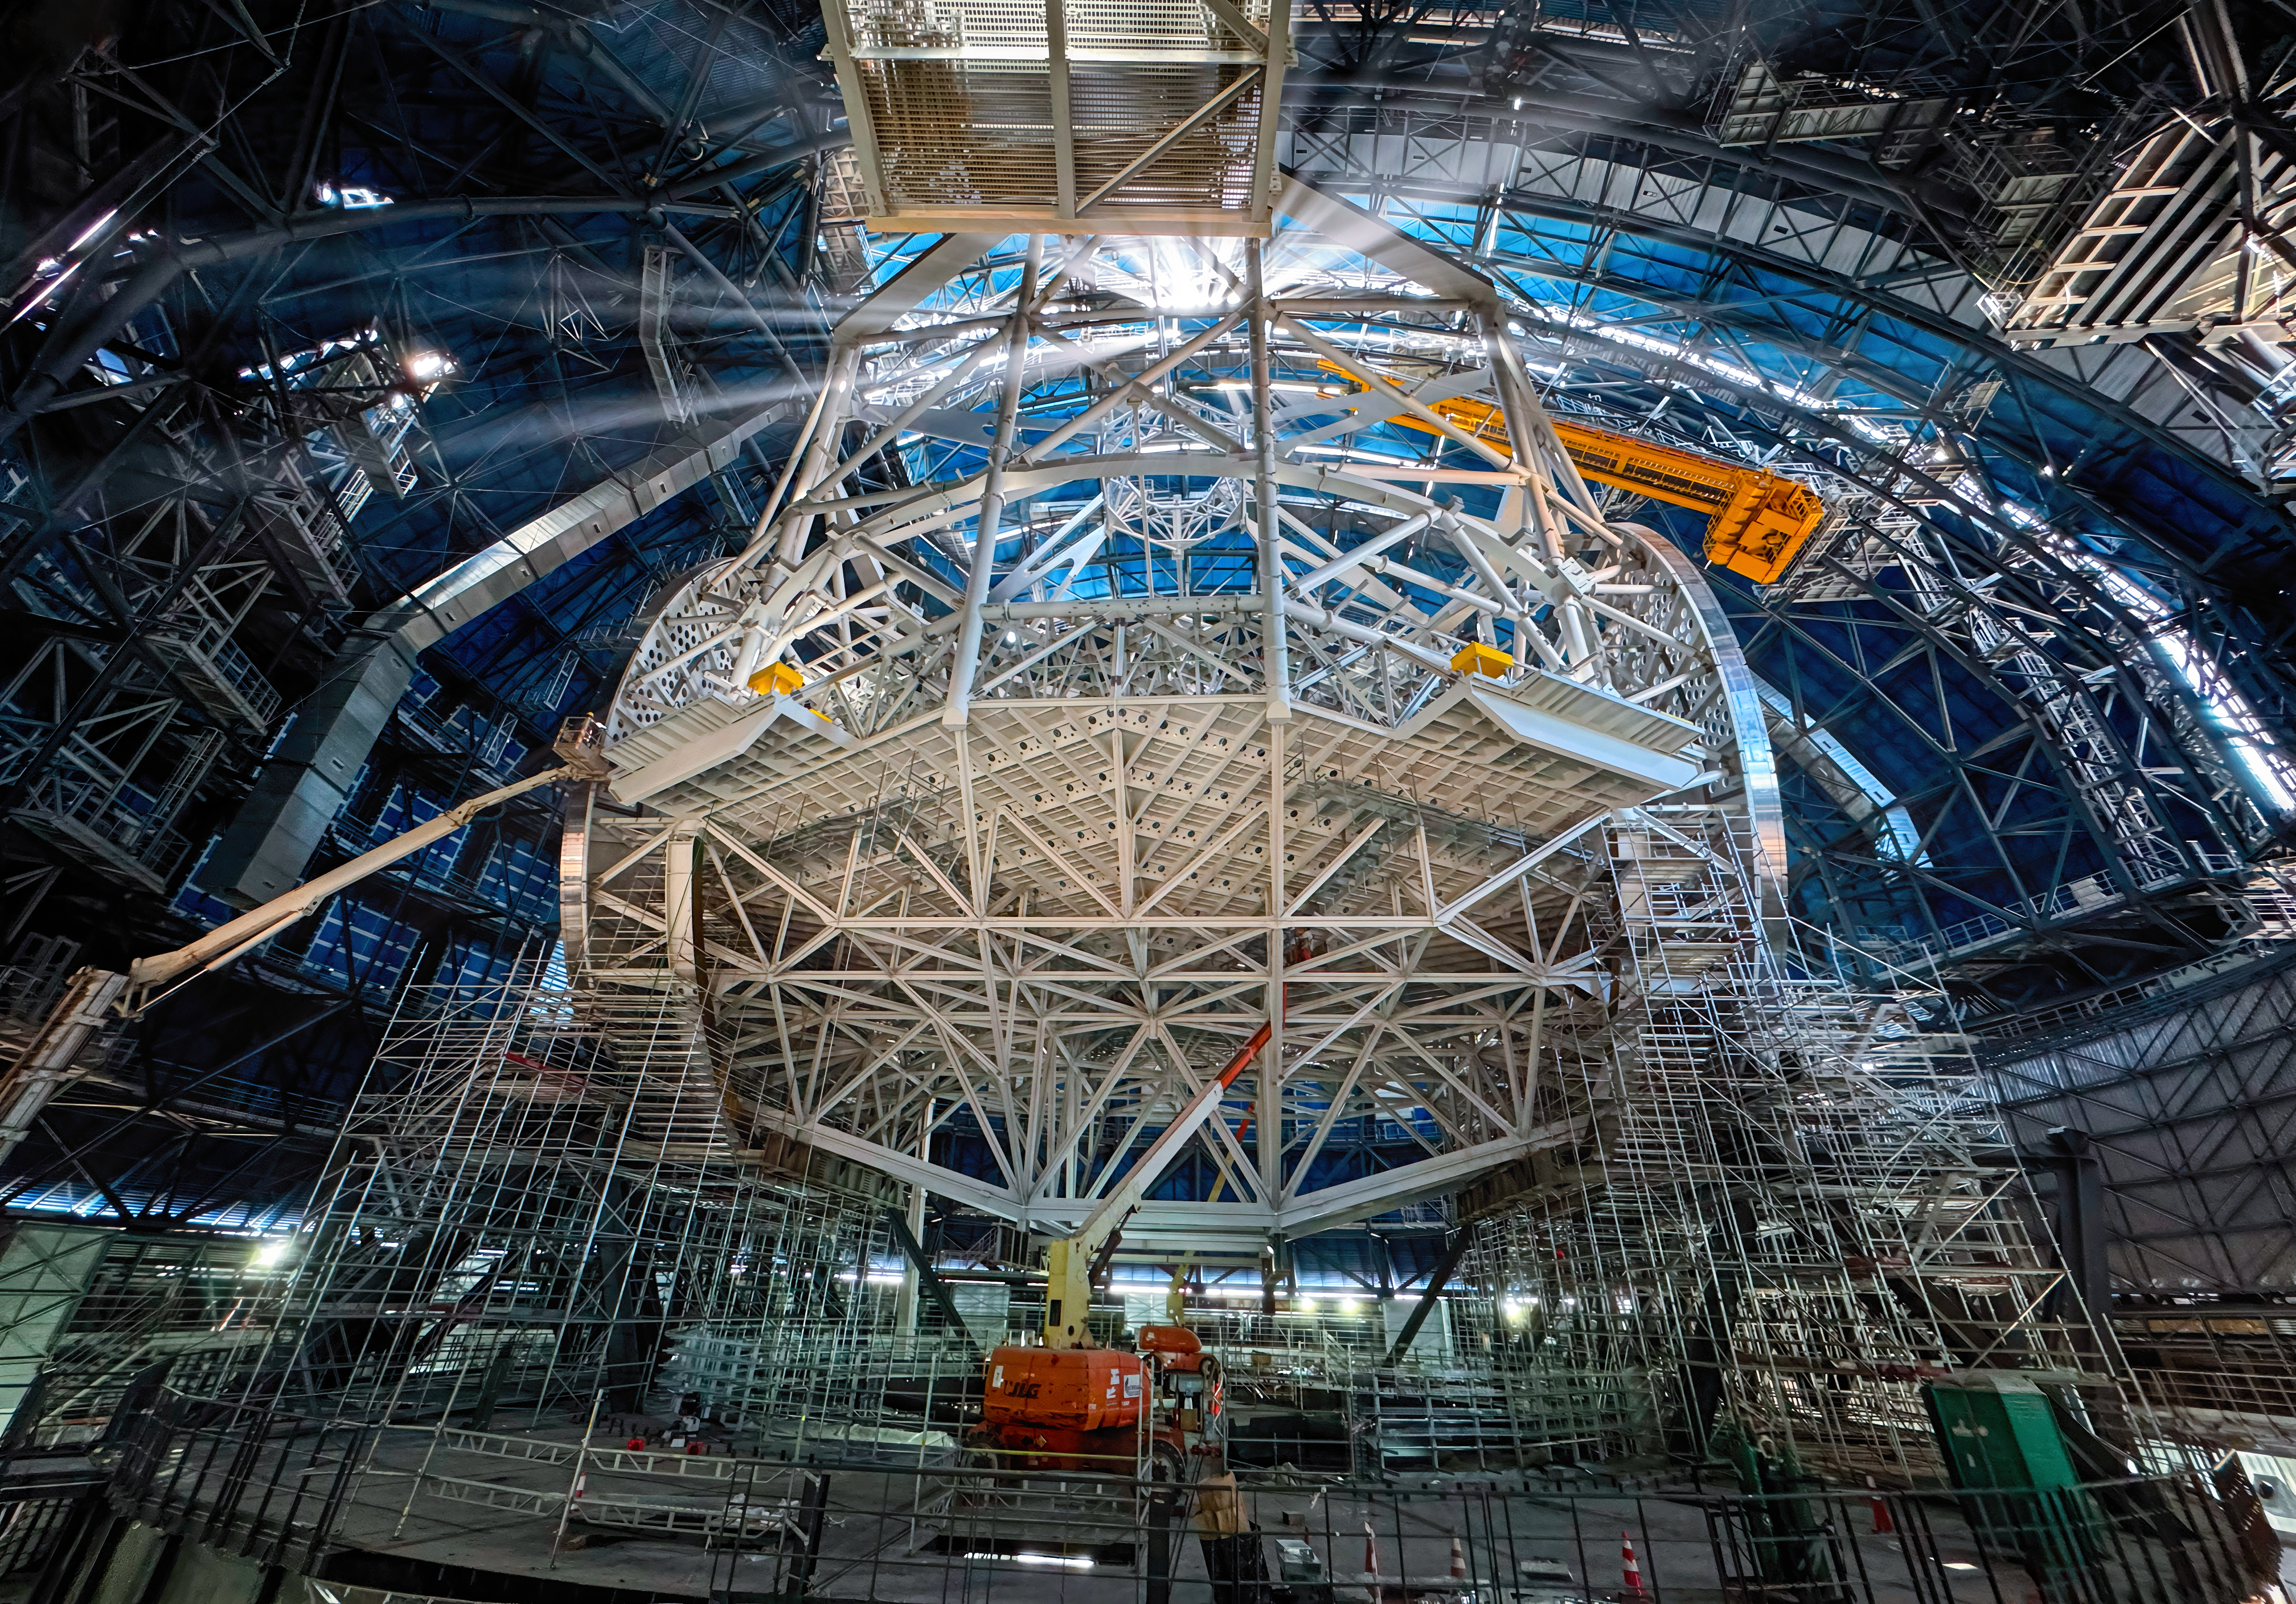

The heart of the ELT

Today's Picture of the Week gives an exclusive view into the heart of ESO's Extremely Large Telescope (ELT). While the exterior appears to be almost ready for action, work is ongoing inside to complete the telescope’s structure, illuminated here by the Sun shining through the open, gigantic doors.

This structure is the heart of the ELT and will host the telescope’s mirrors, which will gather the light and send it to the instruments at the sides of the telescope. At the bottom part of the structure, the cell for the main mirror is visible. The tube above connects the main mirror structure with the top ring — the spider structure that holds the secondary mirror crown. Three additional mirrors will be hosted in a tower at the centre of the main mirror, not seen here. Once the light reaches one of the platforms at the side of the telescope, an extra mirror will redirect it to one of the several scientific instruments that will analyse it.

With its 39-metre-diameter, the main mirror will be the largest ever for an optical telescope, making the ELT the biggest eye on the night sky. Consequently, the technical requirements are as extreme as the ELT's name suggests. Everything about this telescope is larger than anything built before, making it the prototype that must perform perfectly, to enable us to explore the universe deeper and sharper than ever before.

Credit: ESO/J. C. Muñoz-Mateos